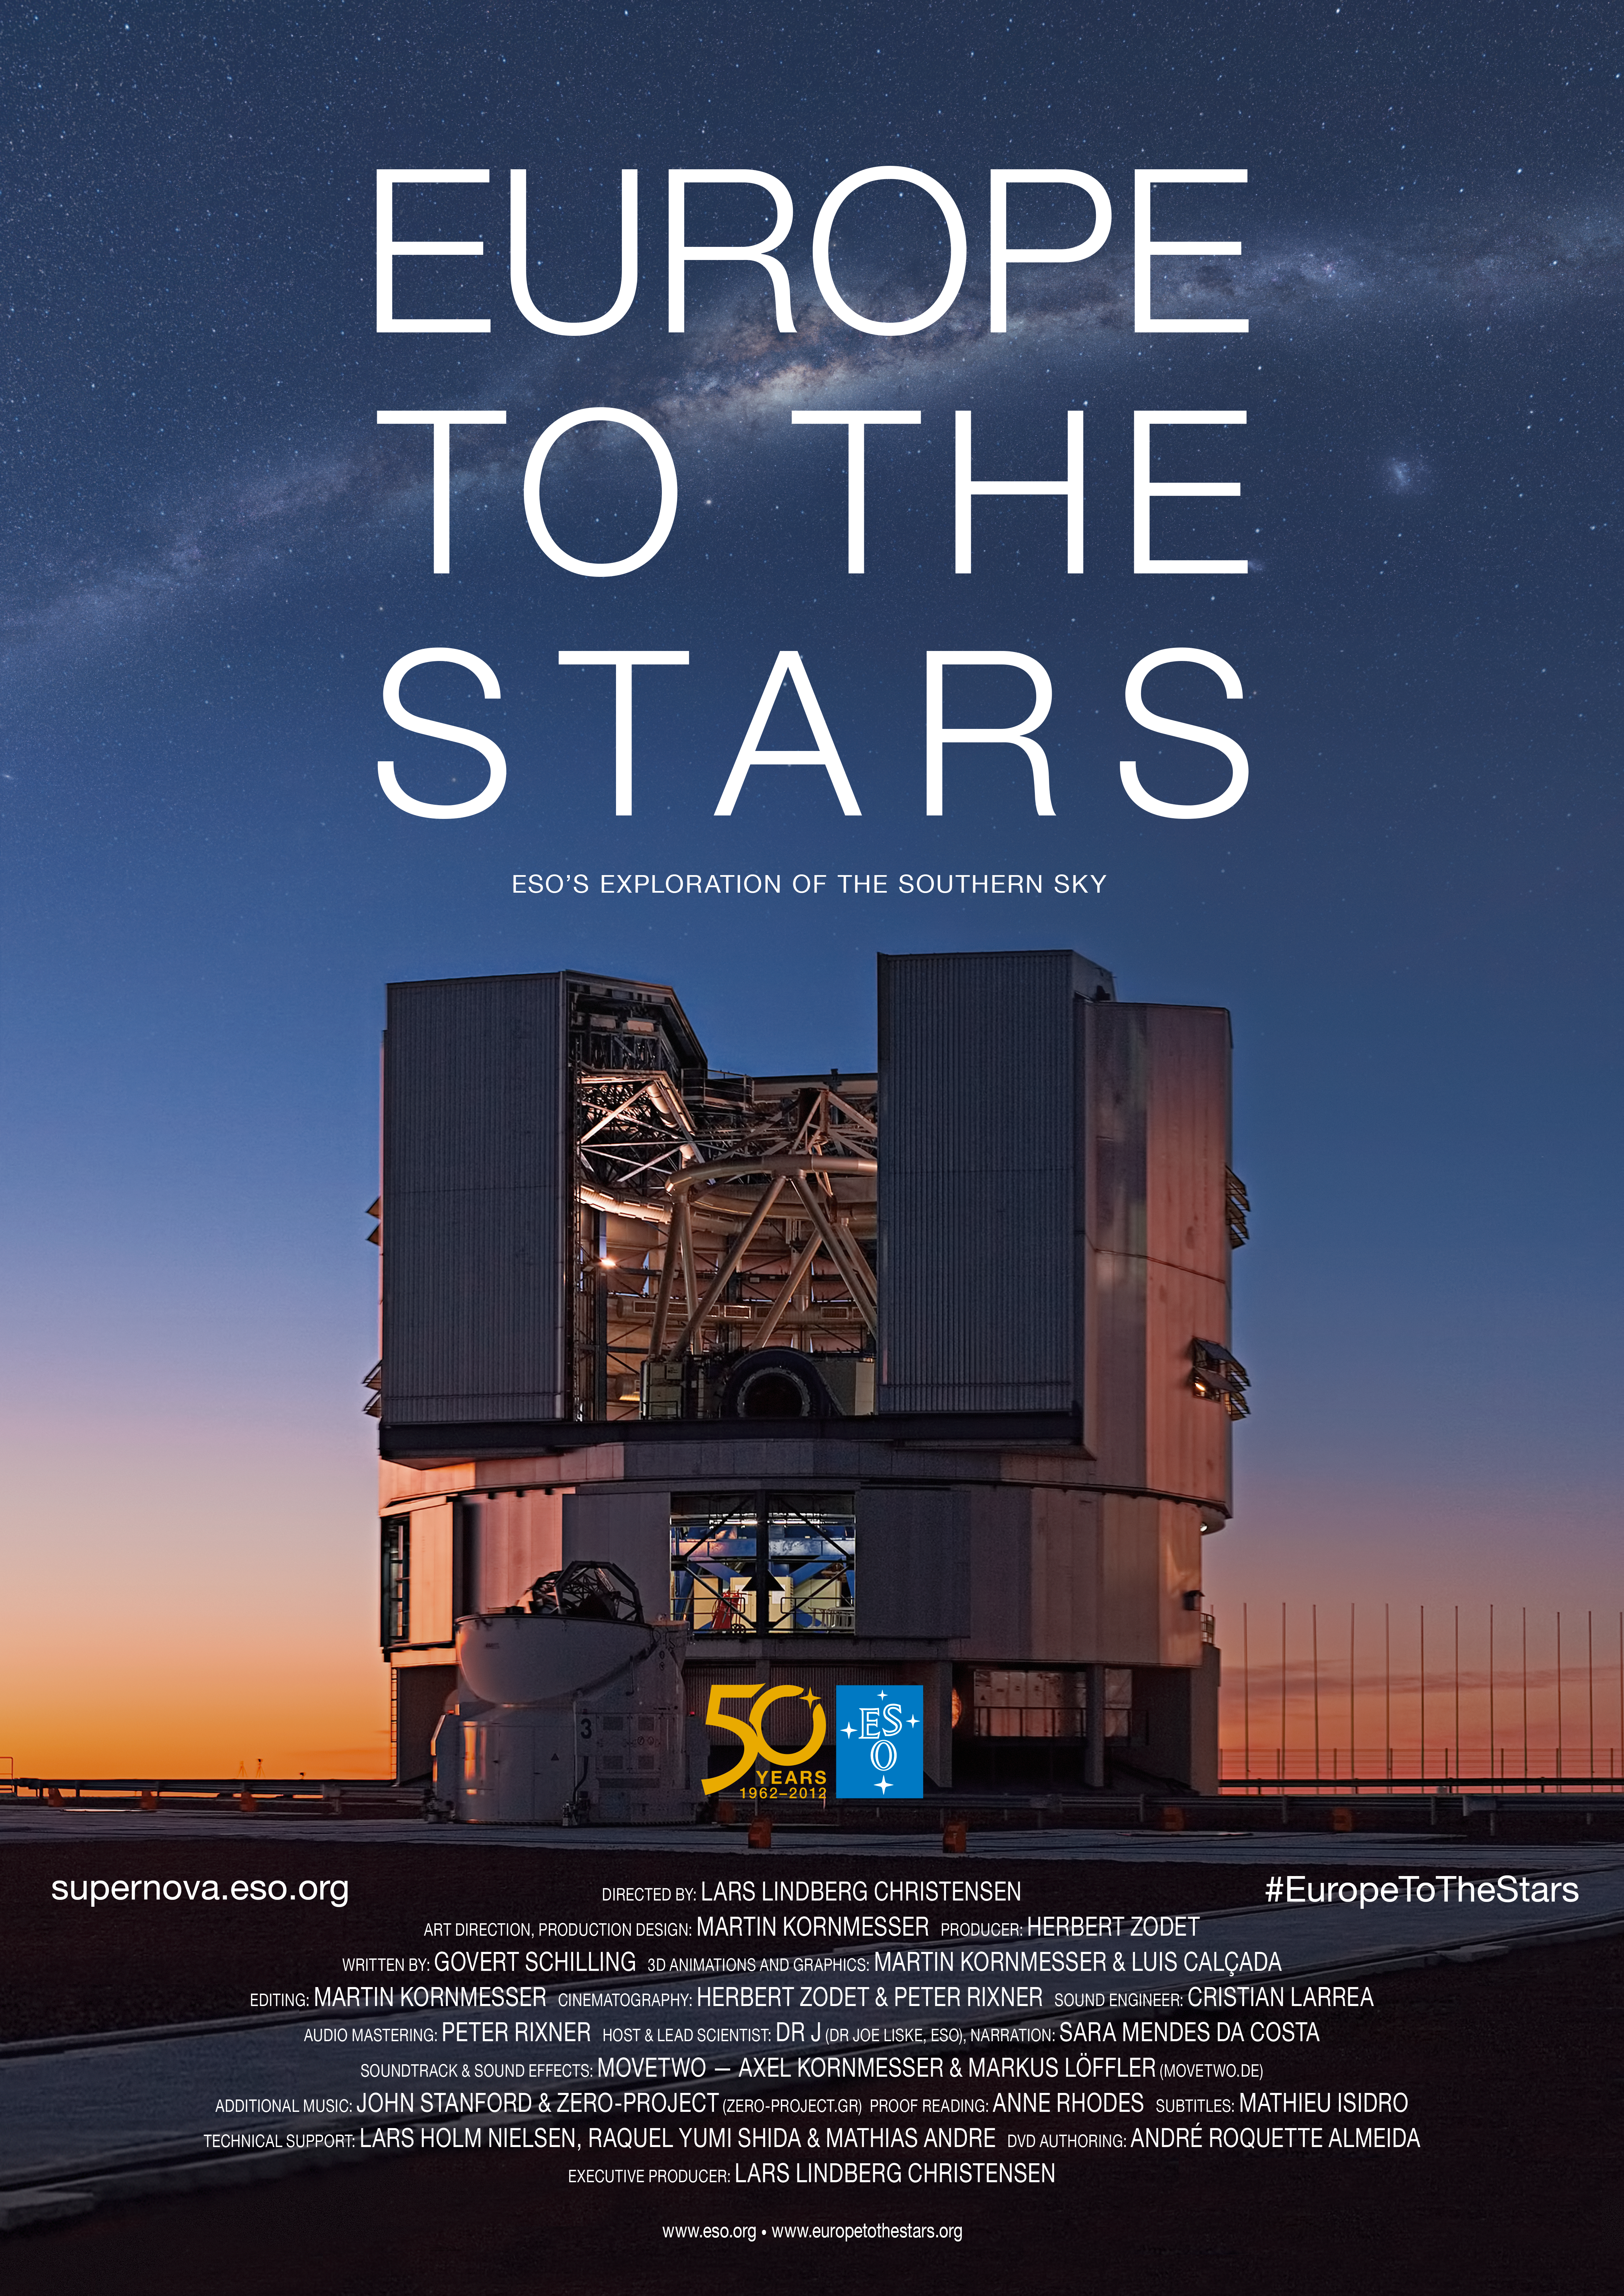

"Europe to the Stars" poster

Poster for the planetarium show: Europe to the Stars. This film tells the story of ESO’s exploration of the southern sky, taking the viewer on an epic journey behind the scenes at the most productive ground-based observatory in the world.

Click here for German version.

Credit: ESO